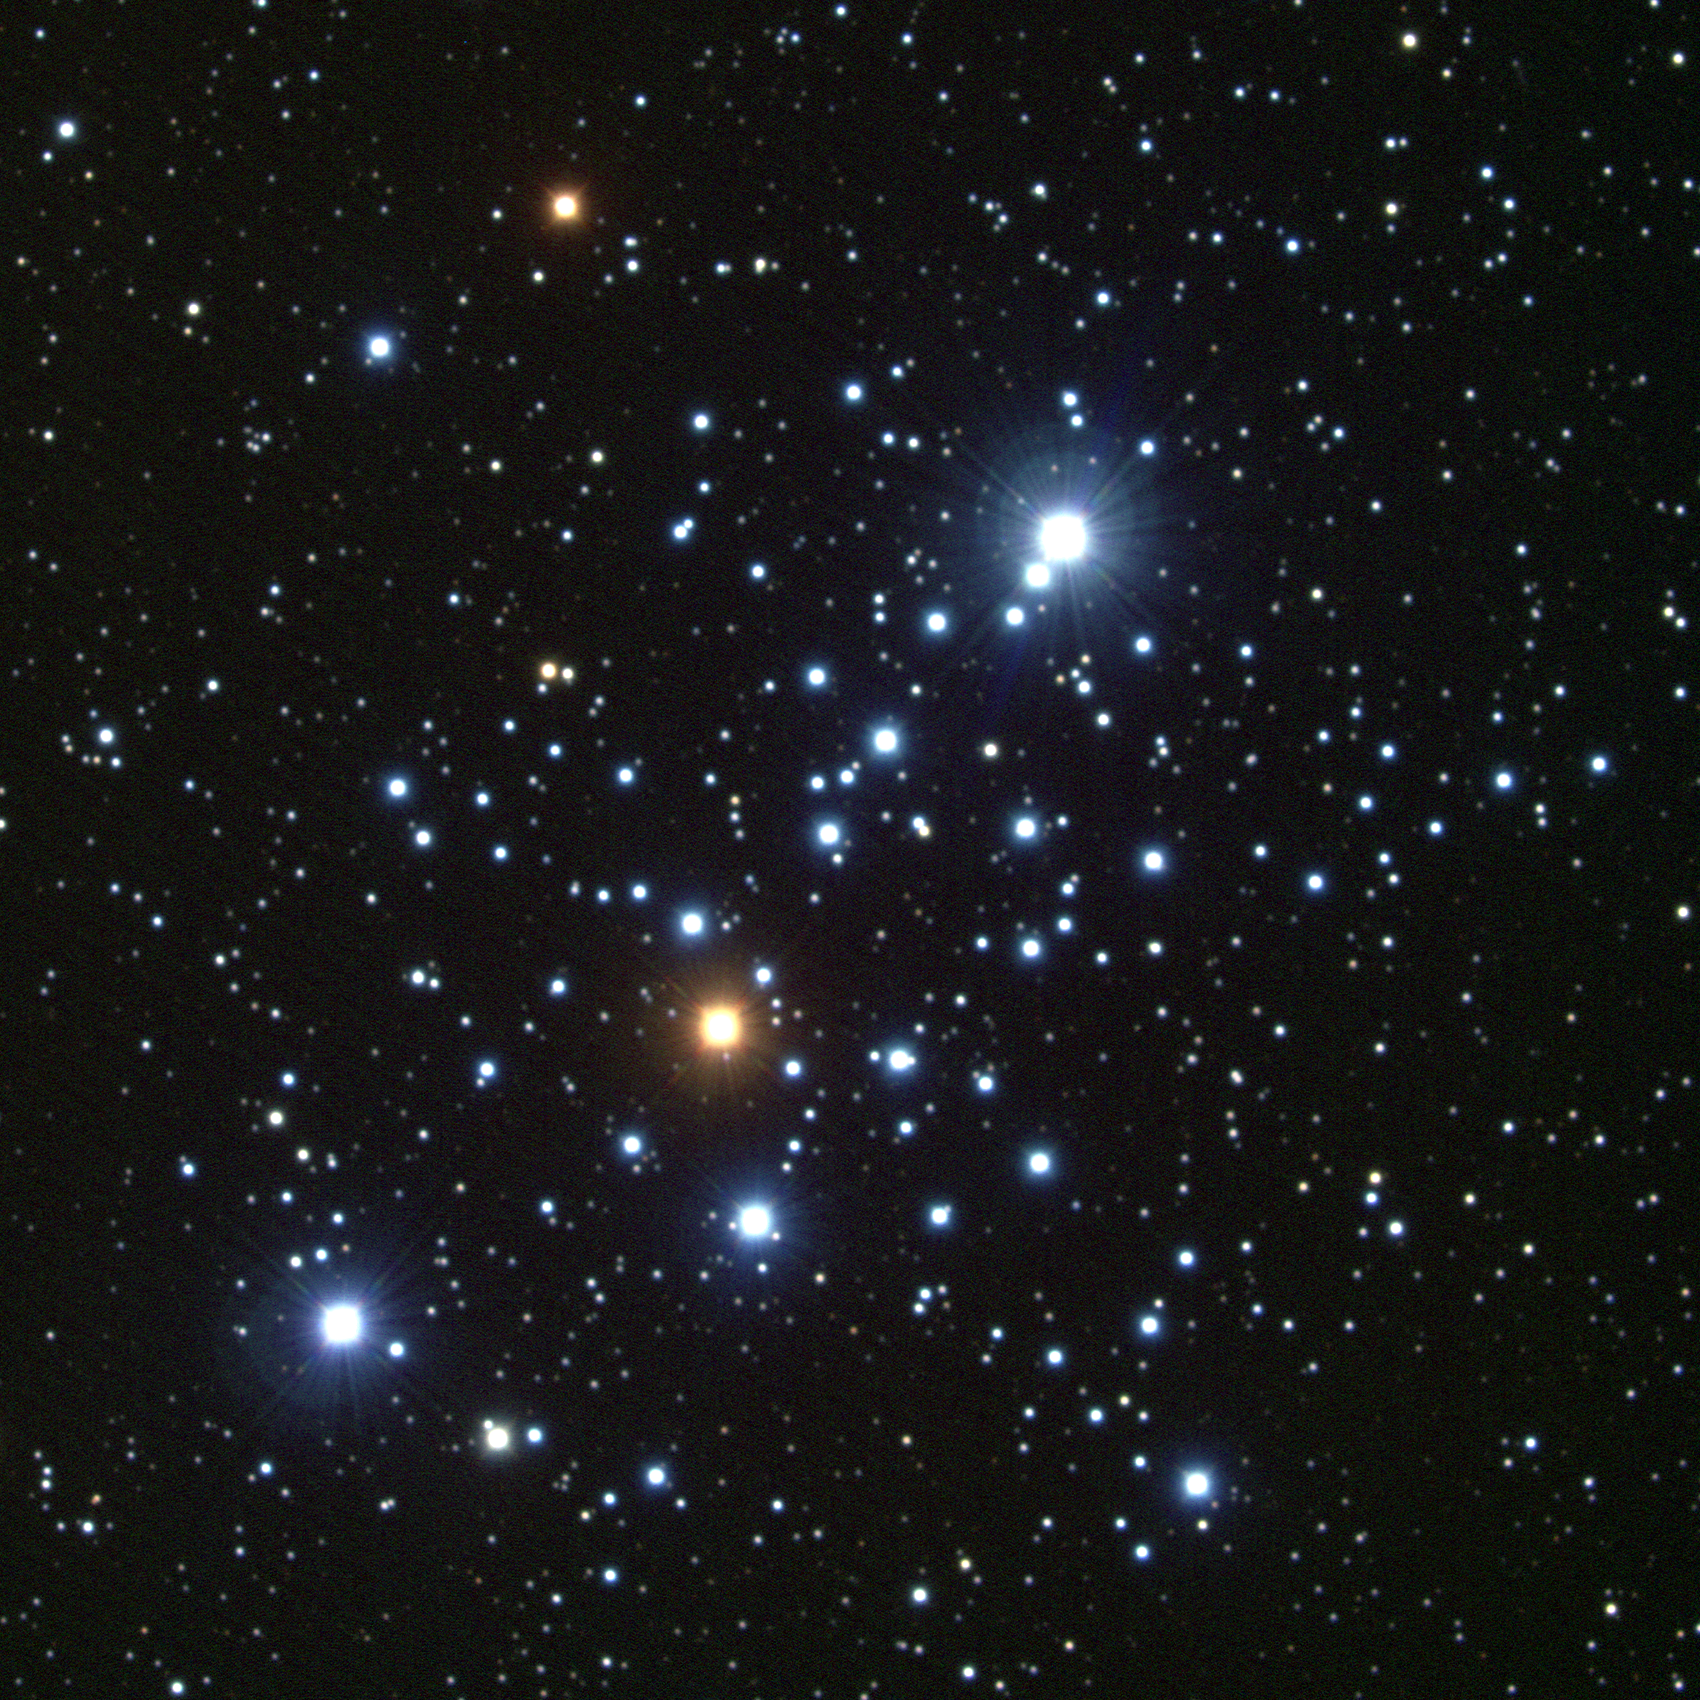

M103, NGC 581

The irregular star cluster M103, or NGC581, is a distant cluster in the constellation Cassiopeia. One of the more remote open clusters, at about 8000 light-years, M103s relatively small angular size still corresponds to a sizable 14 light-year diameter (this image is only 8.6 arc minutes across). The bright binary (upper right, NW) is not part of the cluster. M103 may be over 20 million years old (there seems to be some dispute over its actual age). M103 is one of the 'extra' objects added from Méchain's observations but not actually observed by Messier. This true-color picture was created from fifteen images taken in the BVR pass-bands at the Kitt Peak National Observatory's 2.1-meter telescope, during the night of December 24th 2000 (yes, Christmas Eve).

Credit: Hillary Mathis, N.A.Sharp/NOIRLab/NSF/AURA